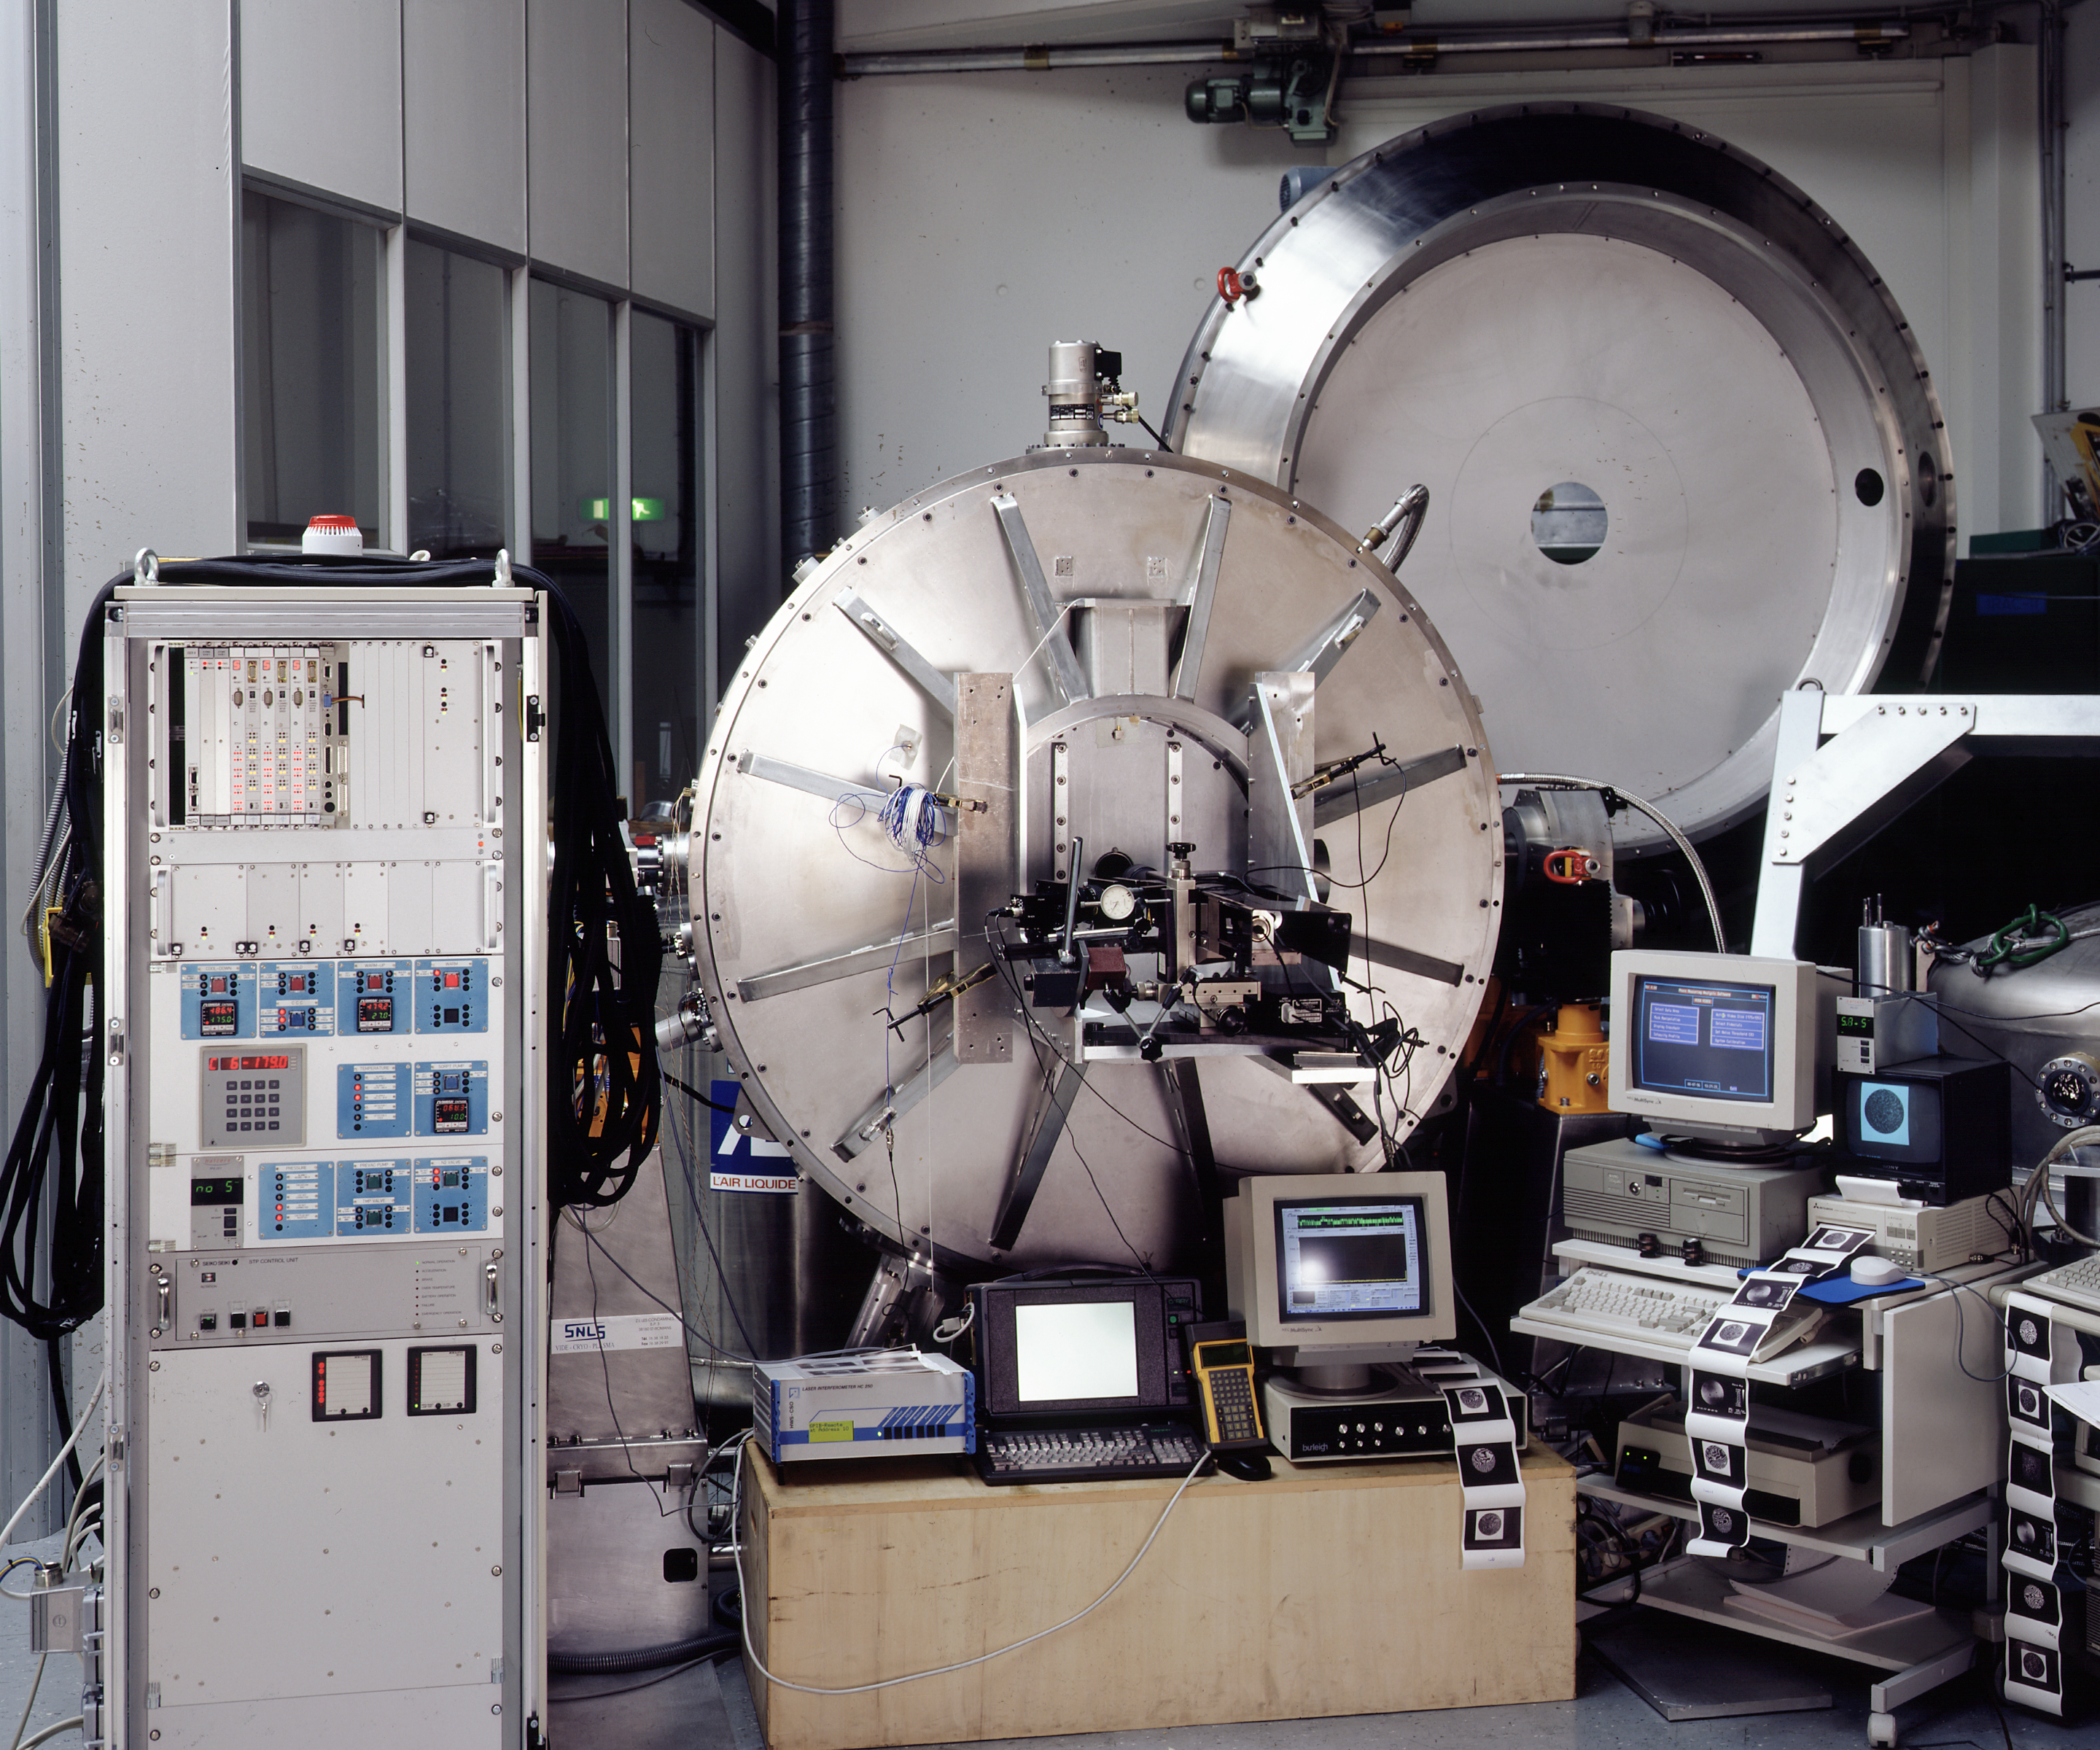

ISAAC

The ISAAC instrument. ISAAC is an infrared (1 - 5 μm) imager and spectrograph mounted on the Nasmyth B focus of the VLT UT1. It has two independent arms, one equipped with a 1024 x 1024 Hawaii Rockwell array and the other with a 1024 x 1024 InSb Aladdin array from Santa Barbara Research Center. The Hawaii arm is used at short wavelengths (1 - 2.5 μm). The Aladdin arm is used predominantly at long wavelengths (3 - 5 μm) but is also available for short wavelength imaging with broad band filters.

Credit: ESO